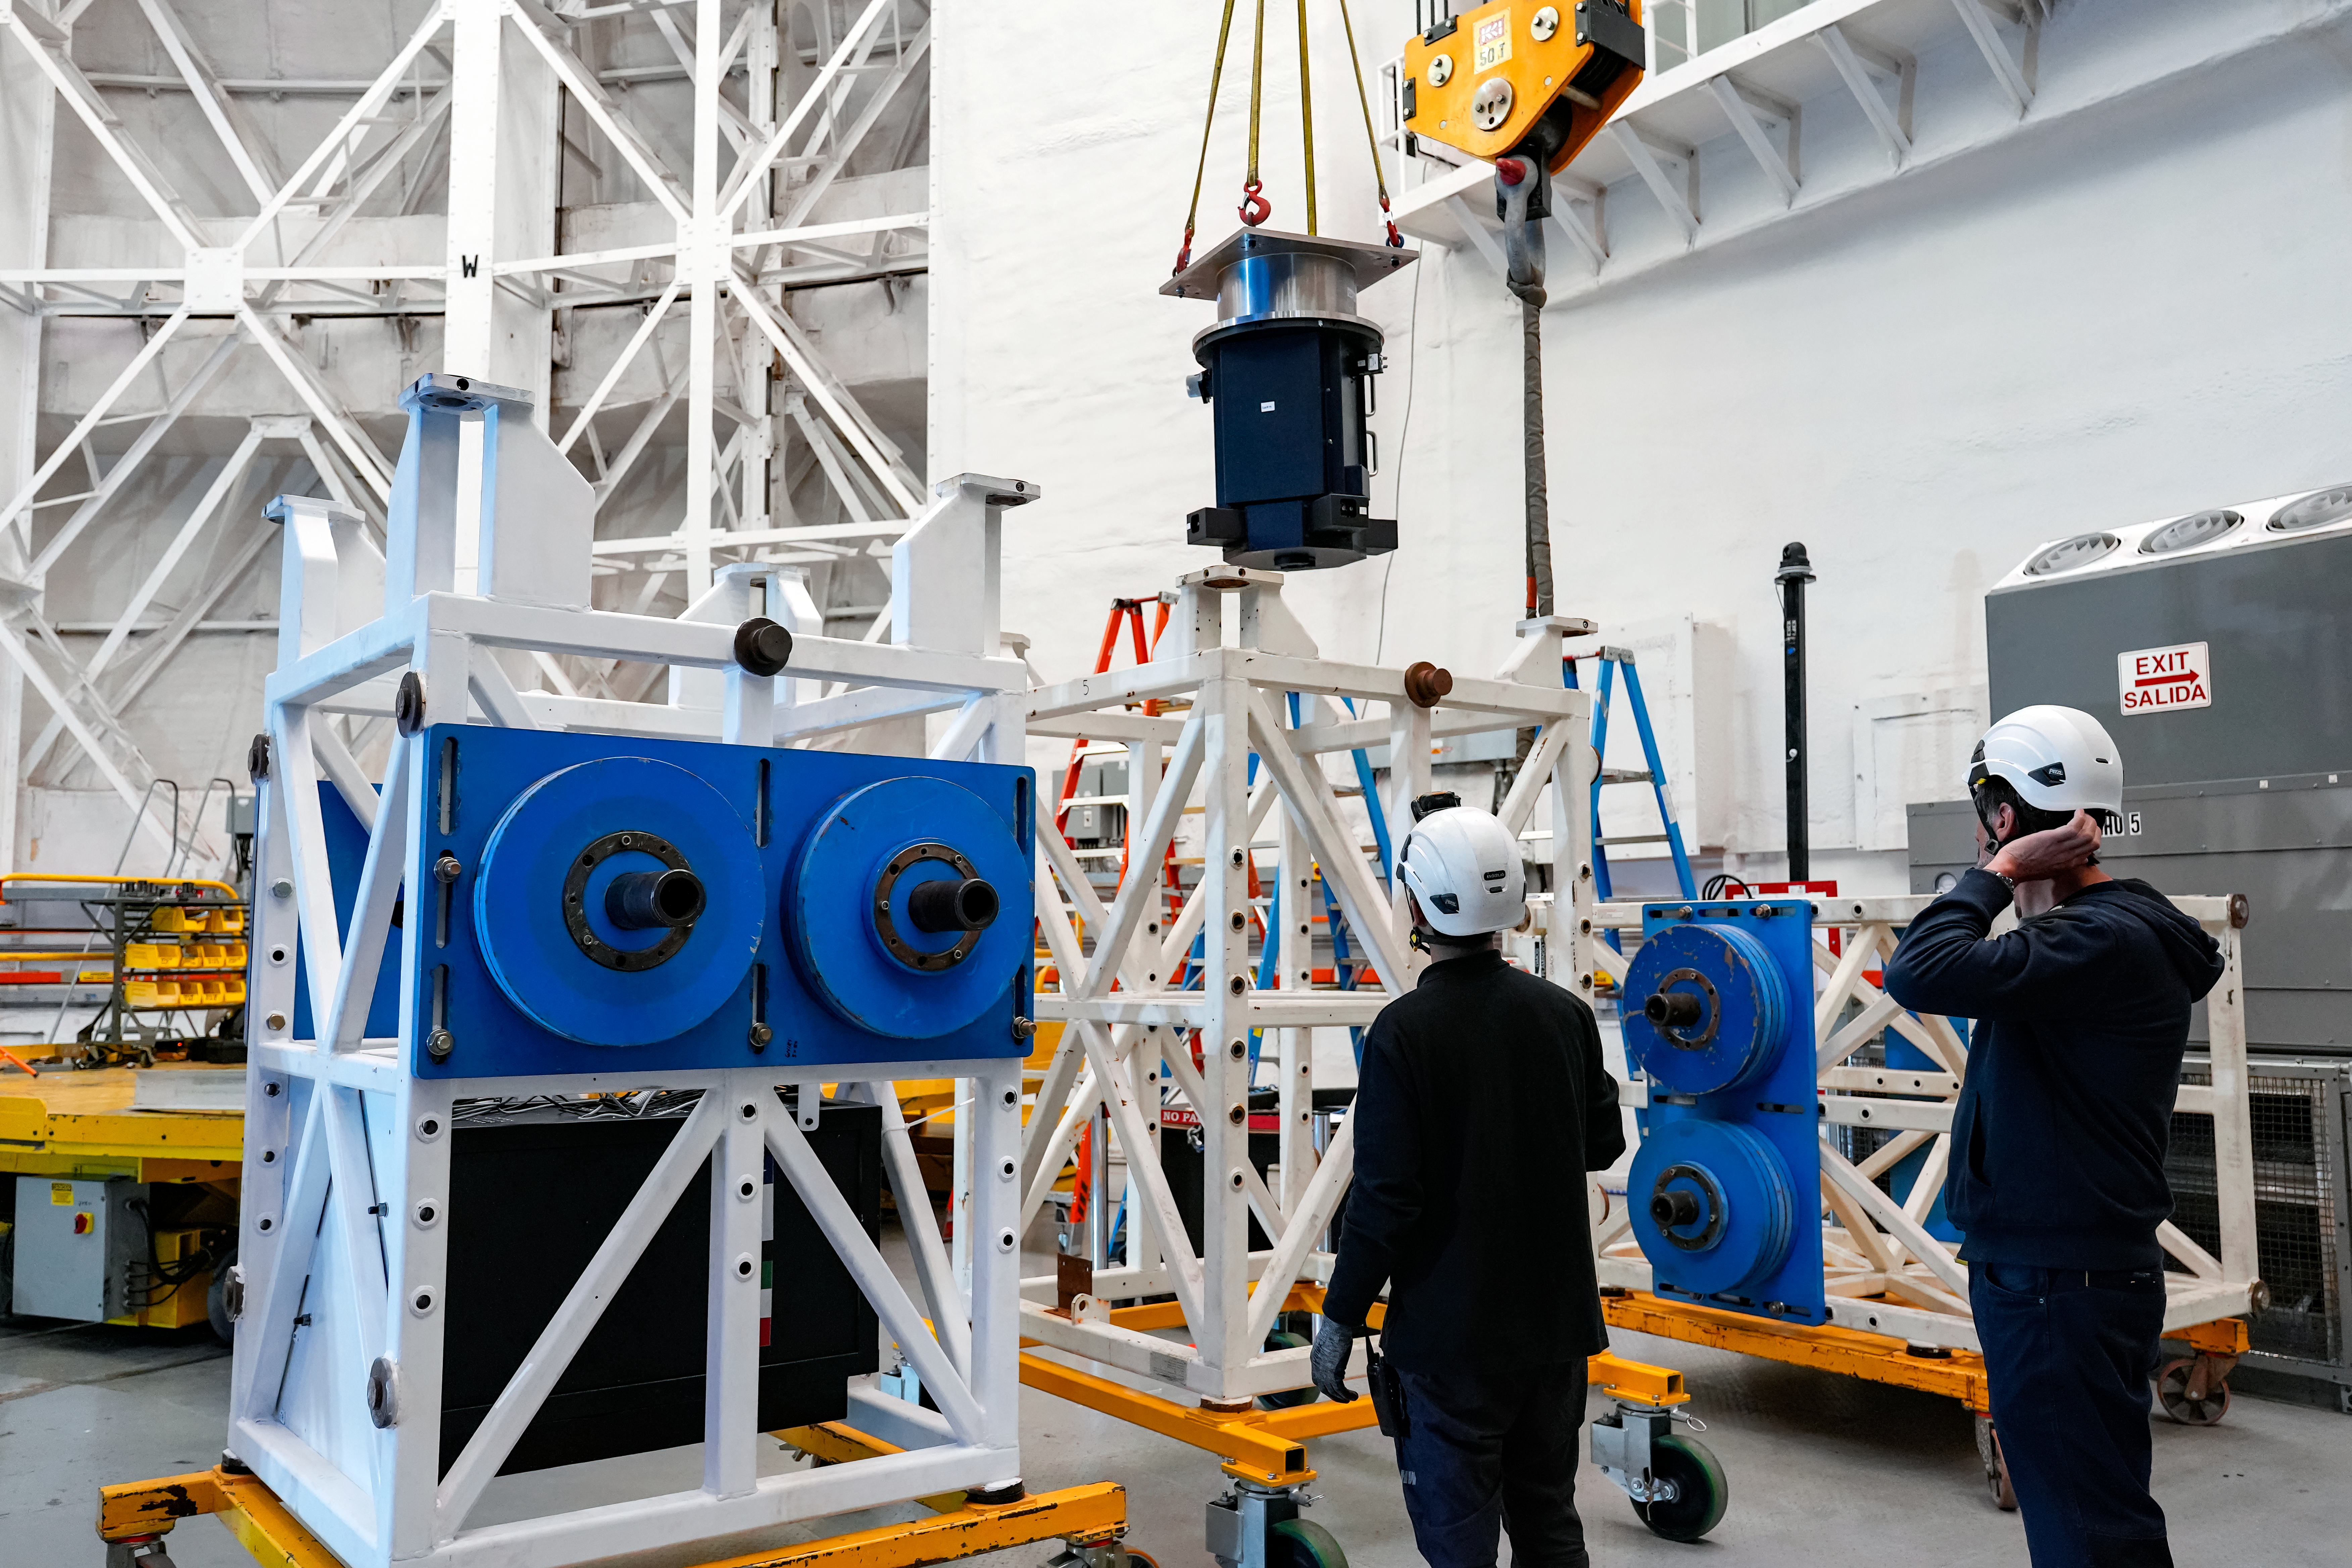

IQUEYE Installed on Gemini South

IQUEYE was delivered to and successfully installed on the Gemini South telescope in early February 2025.

Credit: International Gemini Observatory/NOIRLab/NSF/AURA/T. Cassanelli